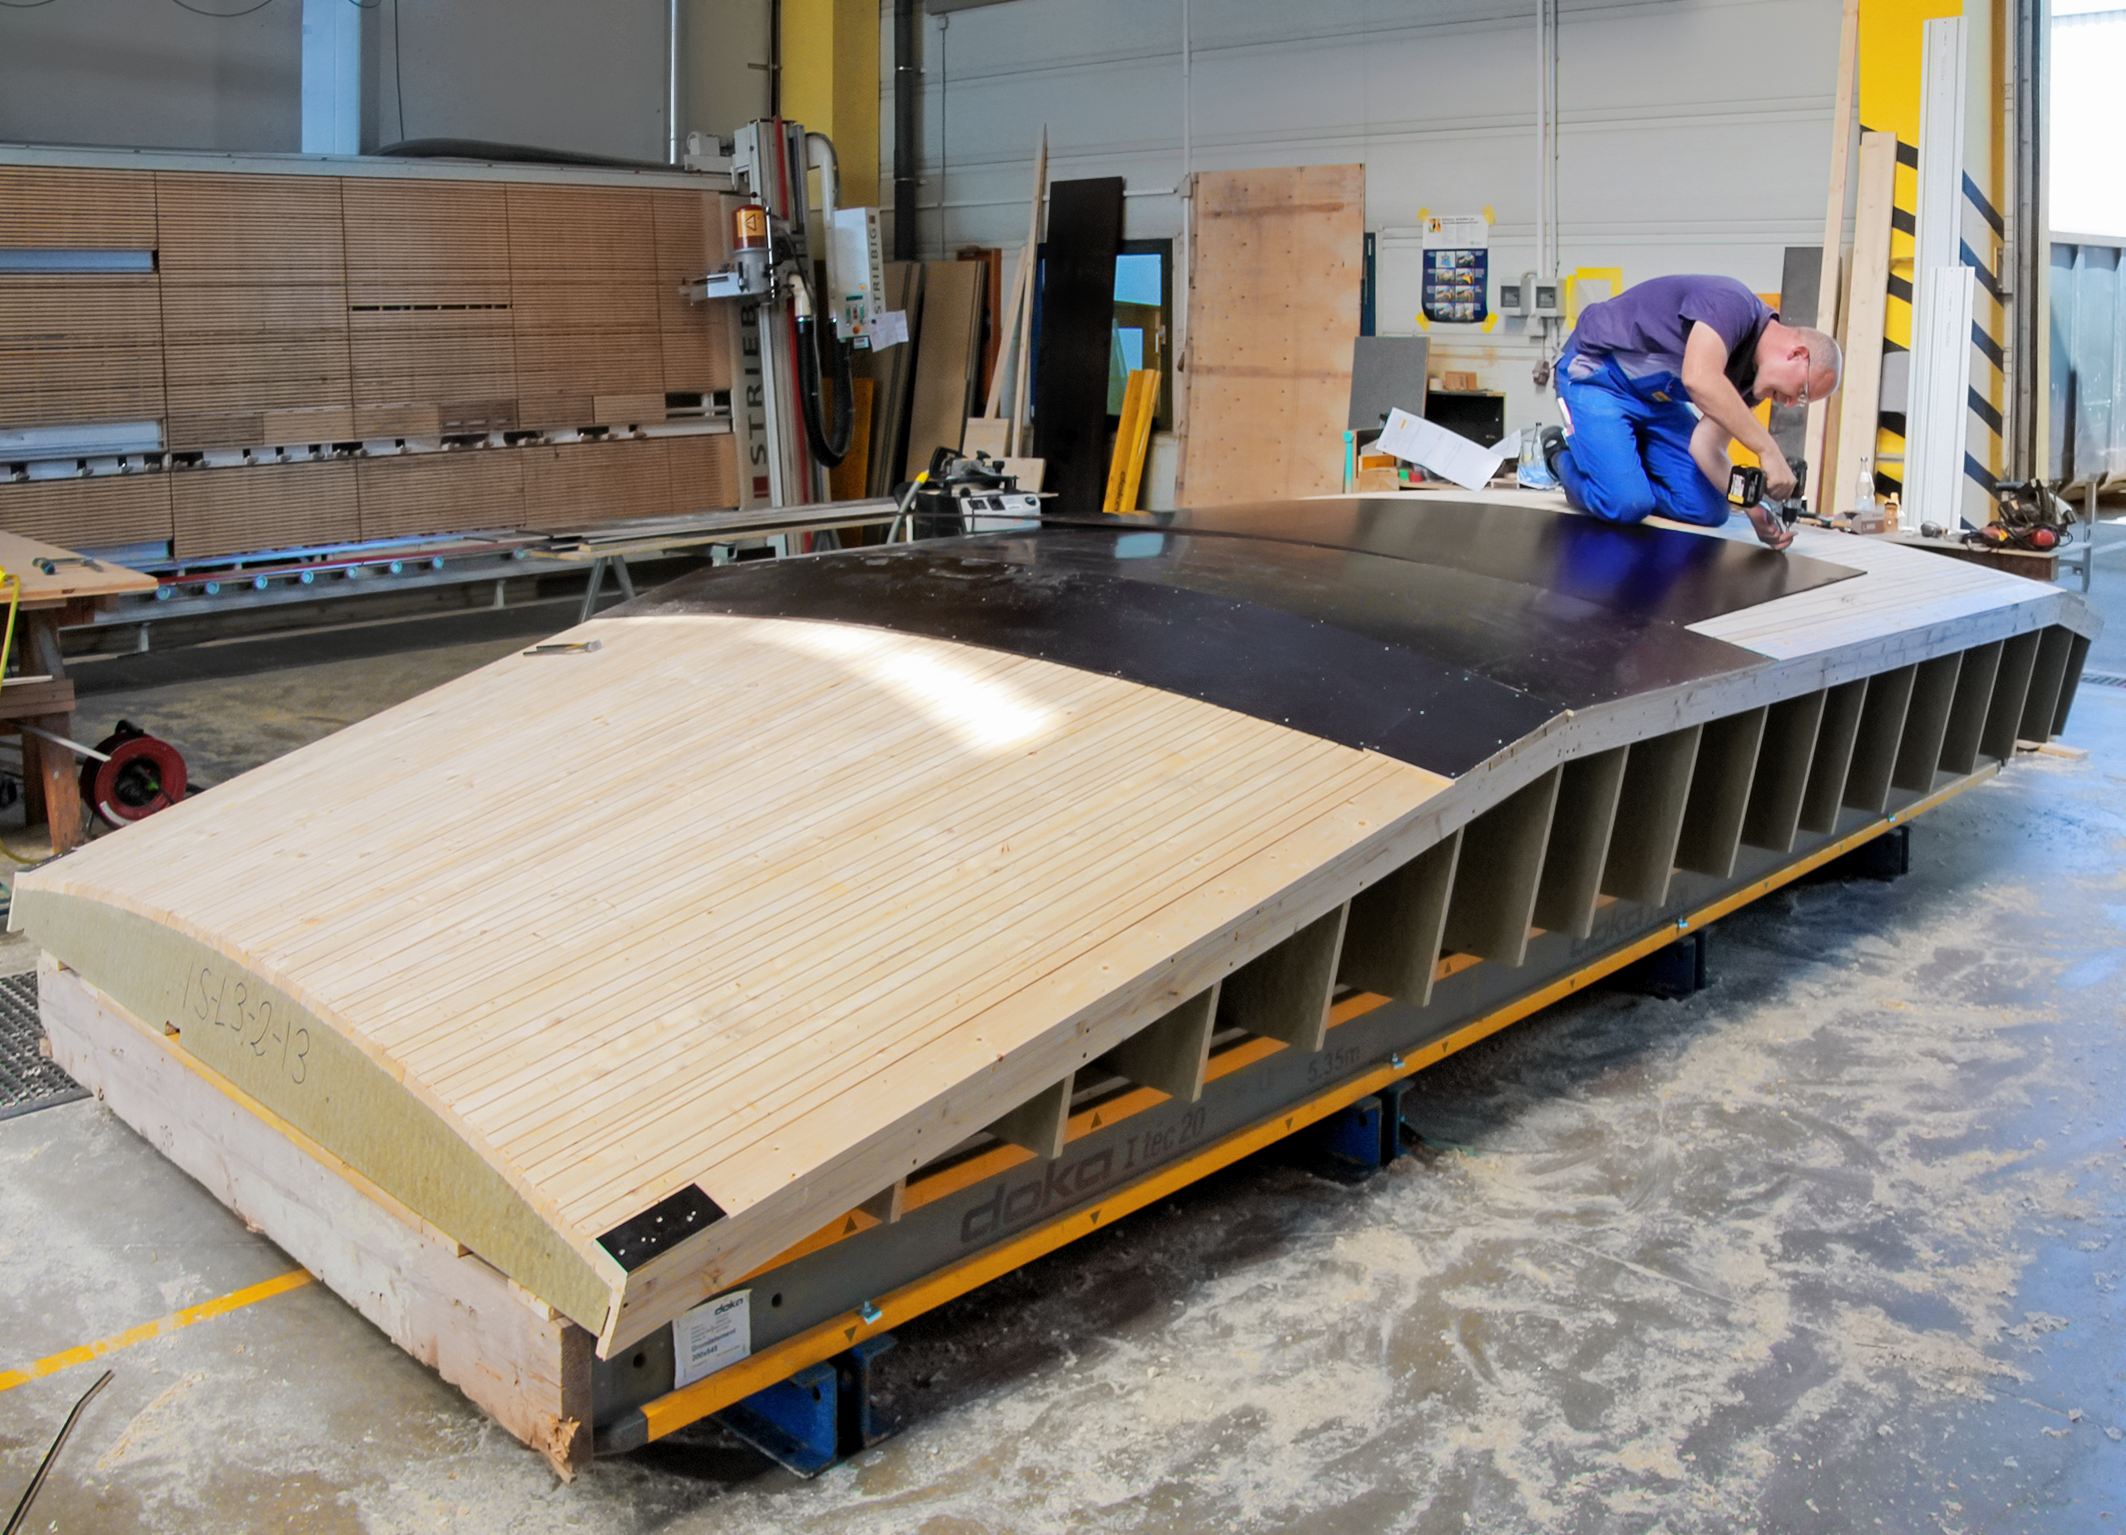

Building the walls of the ESO Supernova

Formwork of the walls for the ESO Supernova Planetarium & Visitor Centre.

Credit: ESO